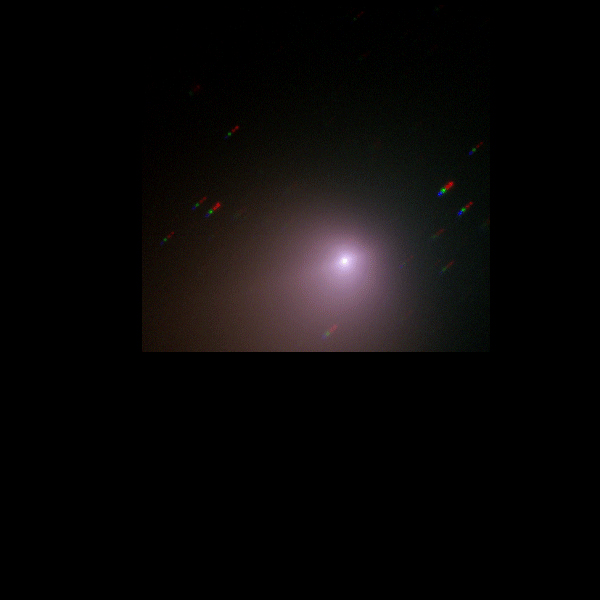

Evolution of comet Tempel 1 (FORS2/VLT)

This image shows the evolution of Comet Tempel 1 as observed with the FORS2 instrument on Antu (VLT).

Credit: ESO